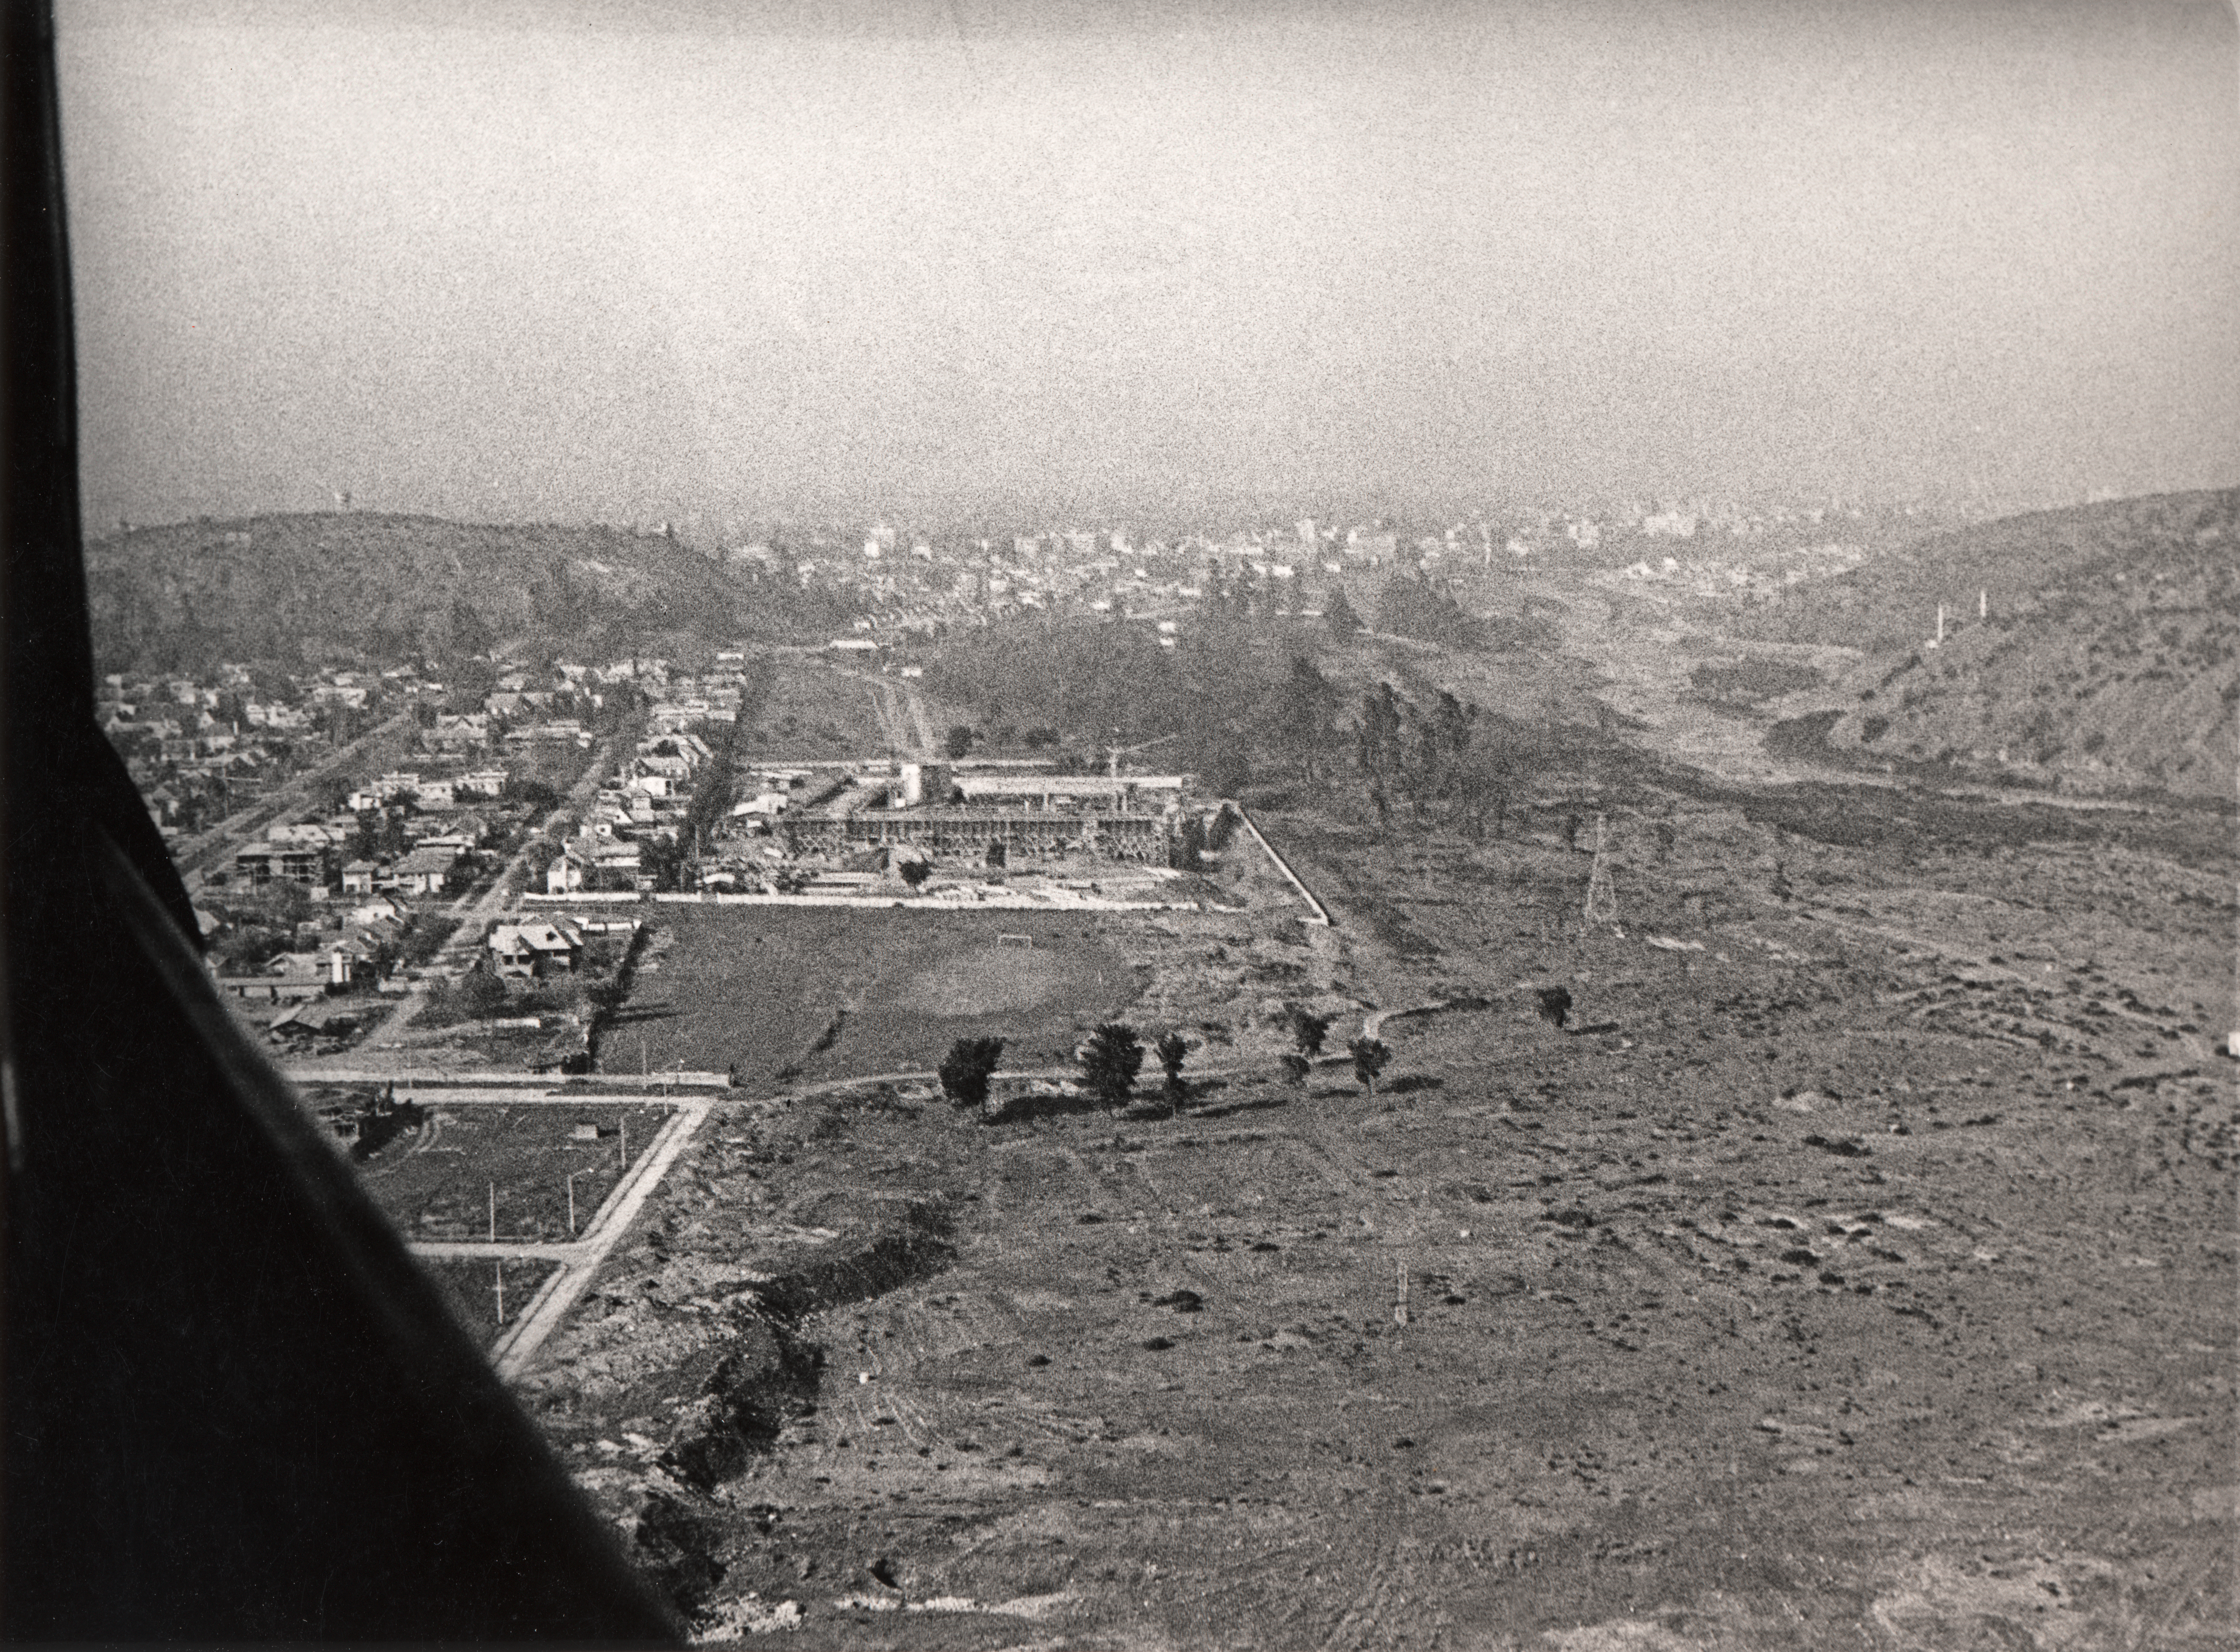

UN-CEPAL Vitacura compounds

1968, the UN-CEPAL Vitacura compounds in Santiago, Chile. The barren plot of land in the foreground later became the ESO Vitacura office.

Credit: ESO